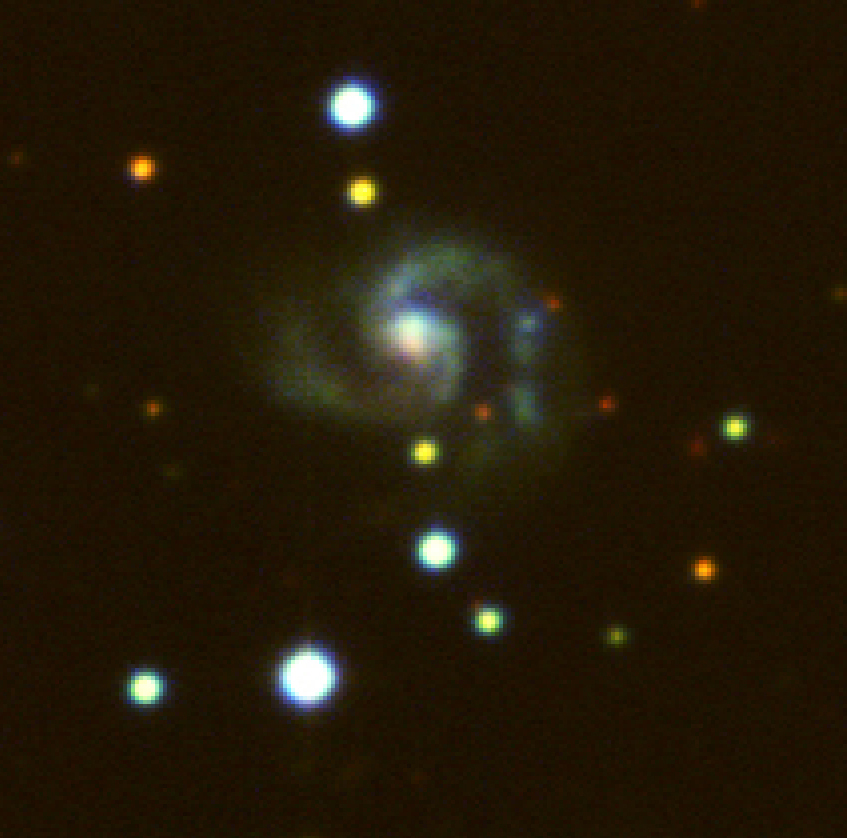

Detail of field near spiral galaxy NGC 4945

This image is an enlargement of part of the same area of a sky field around the spiral galaxy NGC 4945 with a faint spiral galaxy showing the individual pixels. It covers 214 x 210 pixels and measures about 50 x 50 arcsec 2 in the sky. The area is only 1/1500 of the full field; this illustrates the enormous amount of information that can be obtained with the WFI in a short time and hence, the great efficiency of this instrument. Please note that the small, "full resolution" image has the original resolution as recorded at the telescope, while the "enlarged version" is enlarged four times for easy viewing on the screen.

Credit: ESO